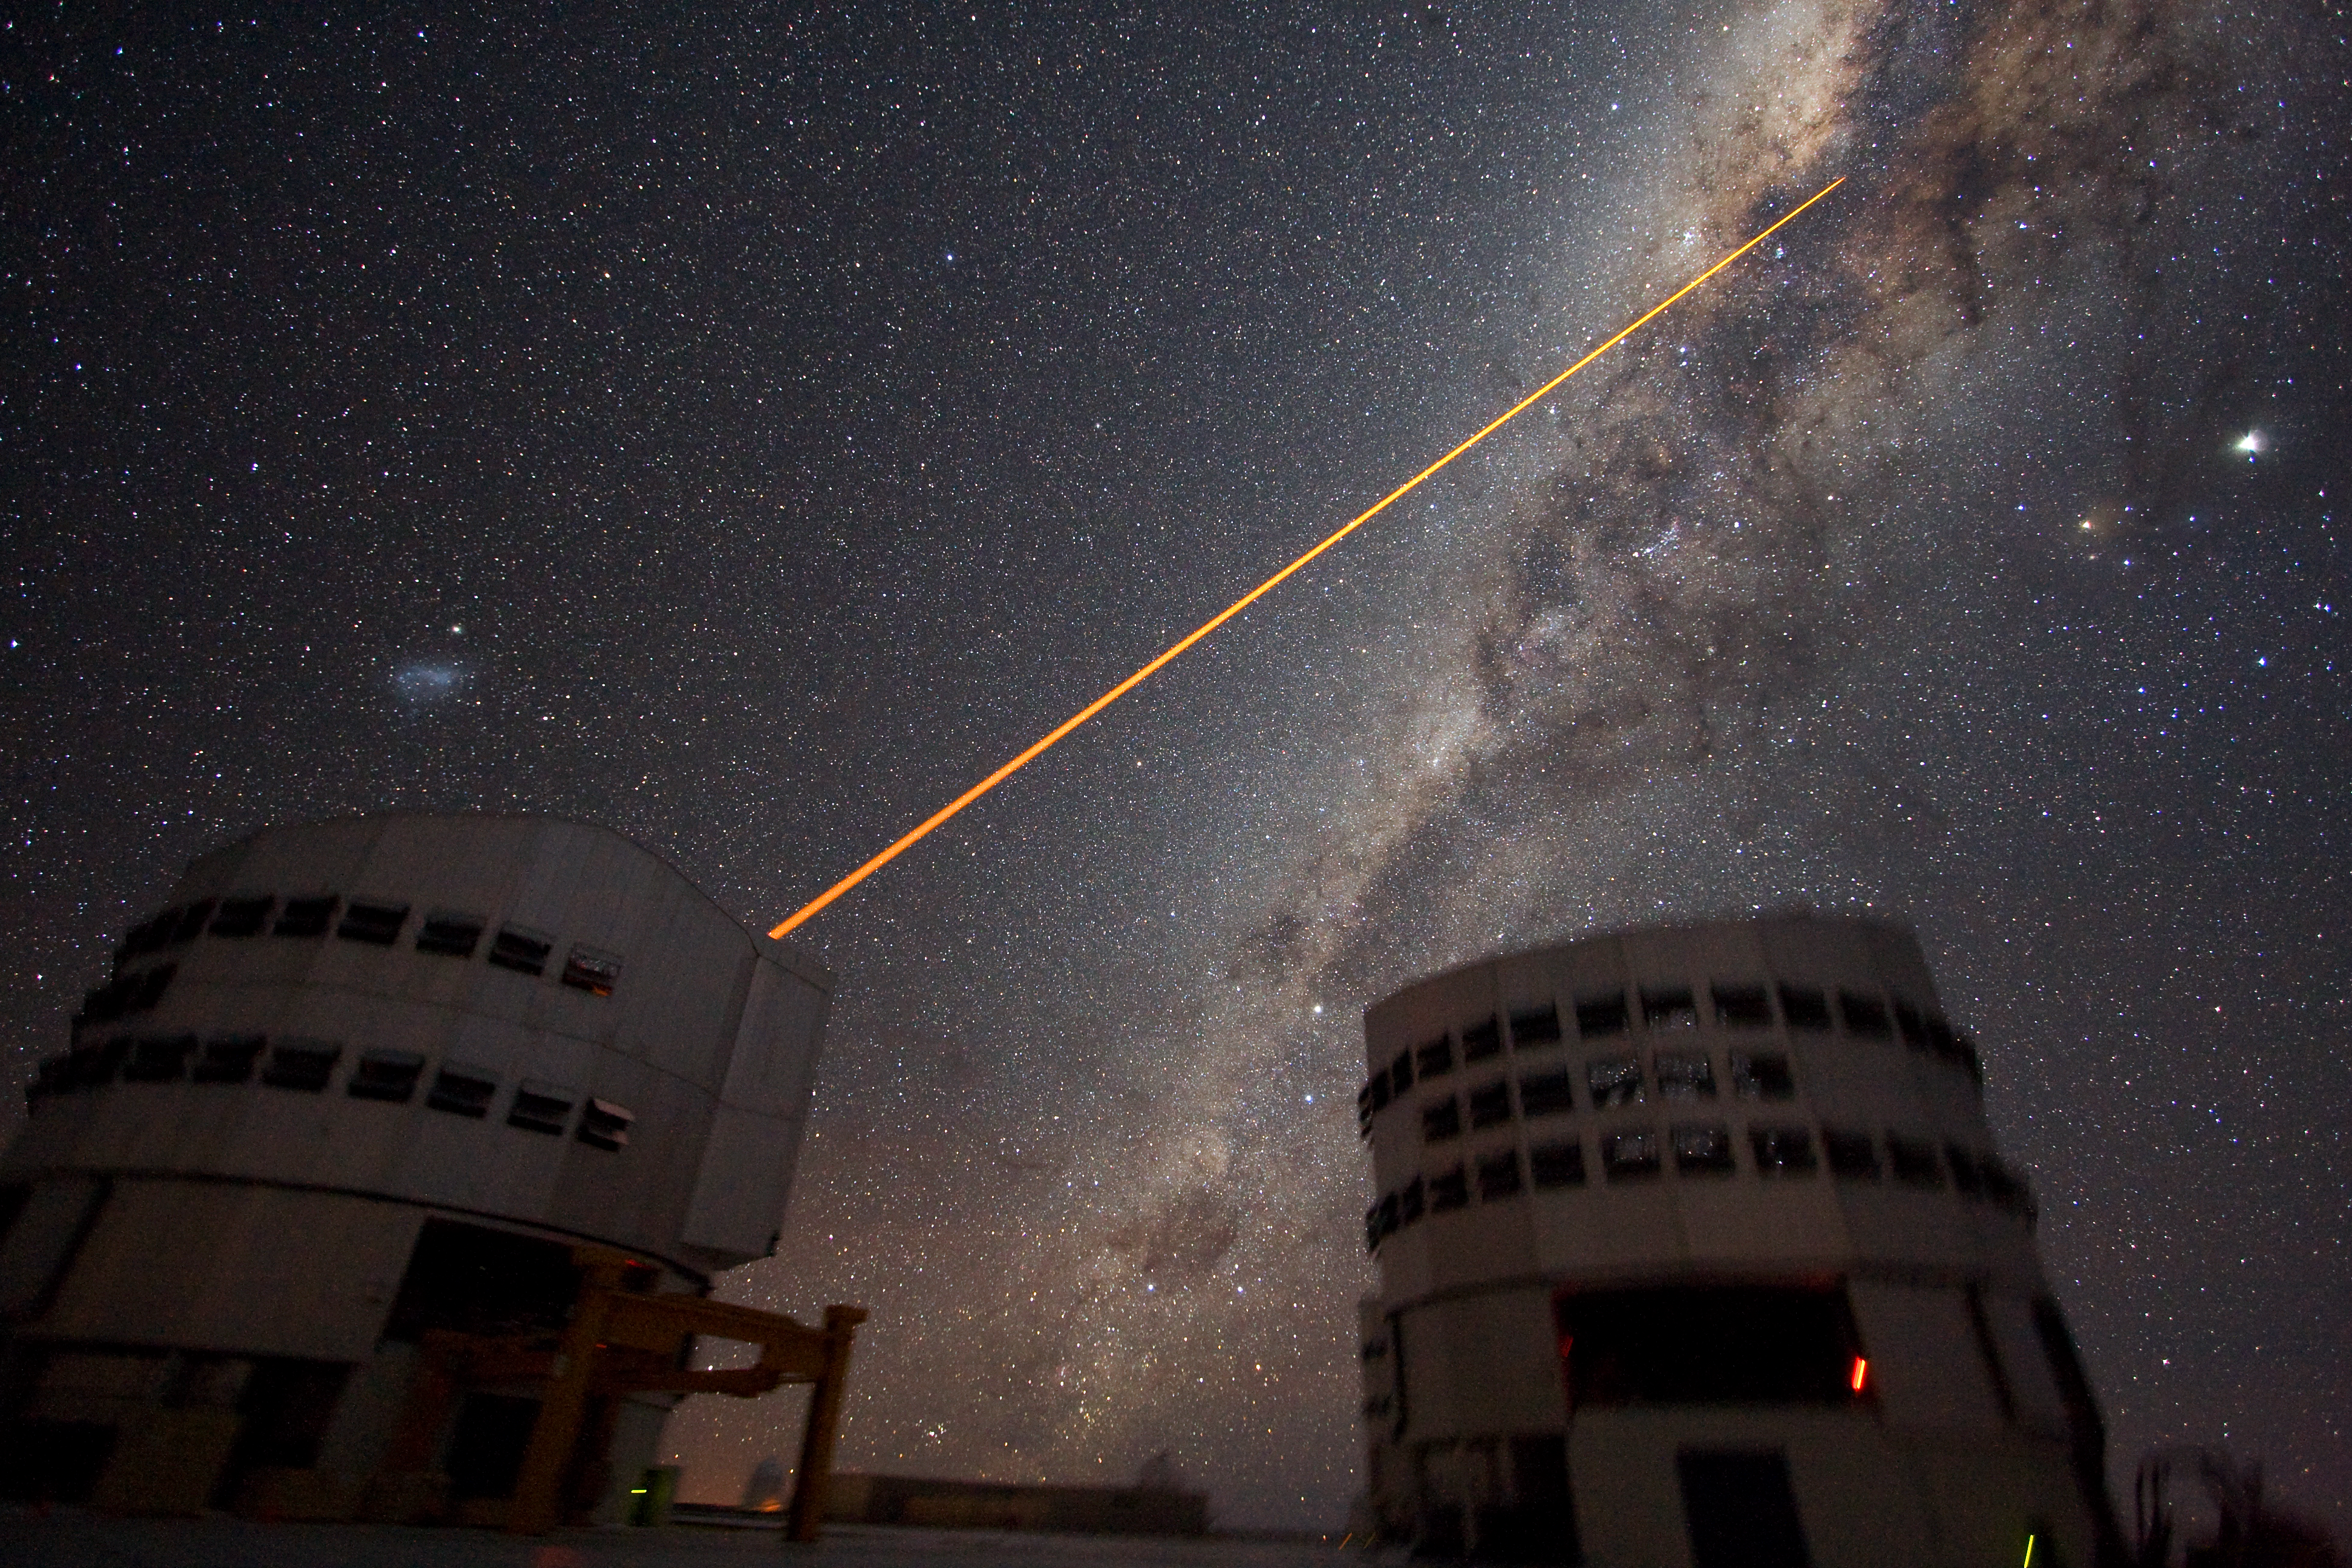

Shooting a laser at the galactic centre *

The sky above Paranal on 21 July 2007. Two 8.2-m telescopes of ESO's VLT are seen against the wonderful backdrop of the myriad of stars and dust that makes the Milky Way. Just above Yepun, Unit Telescope number 4, the Small Magellanic Cloud - a satellite galaxy of the Milky Way - is shining. A laser beam is coming out of Yepun, aiming at the Galactic Centre. It is used to obtain images that are free from the blurring effect of the atmosphere. On this image, the laser beam looks slightly artificial. This is a side effect due to saturation caused by the long exposure time. Planet Jupiter is seen as the brightest object on the upper right, next to the star Antares. Image taken by ESO astronomer Yuri Beletsky.

Credit: ESO/Y. Beletsky